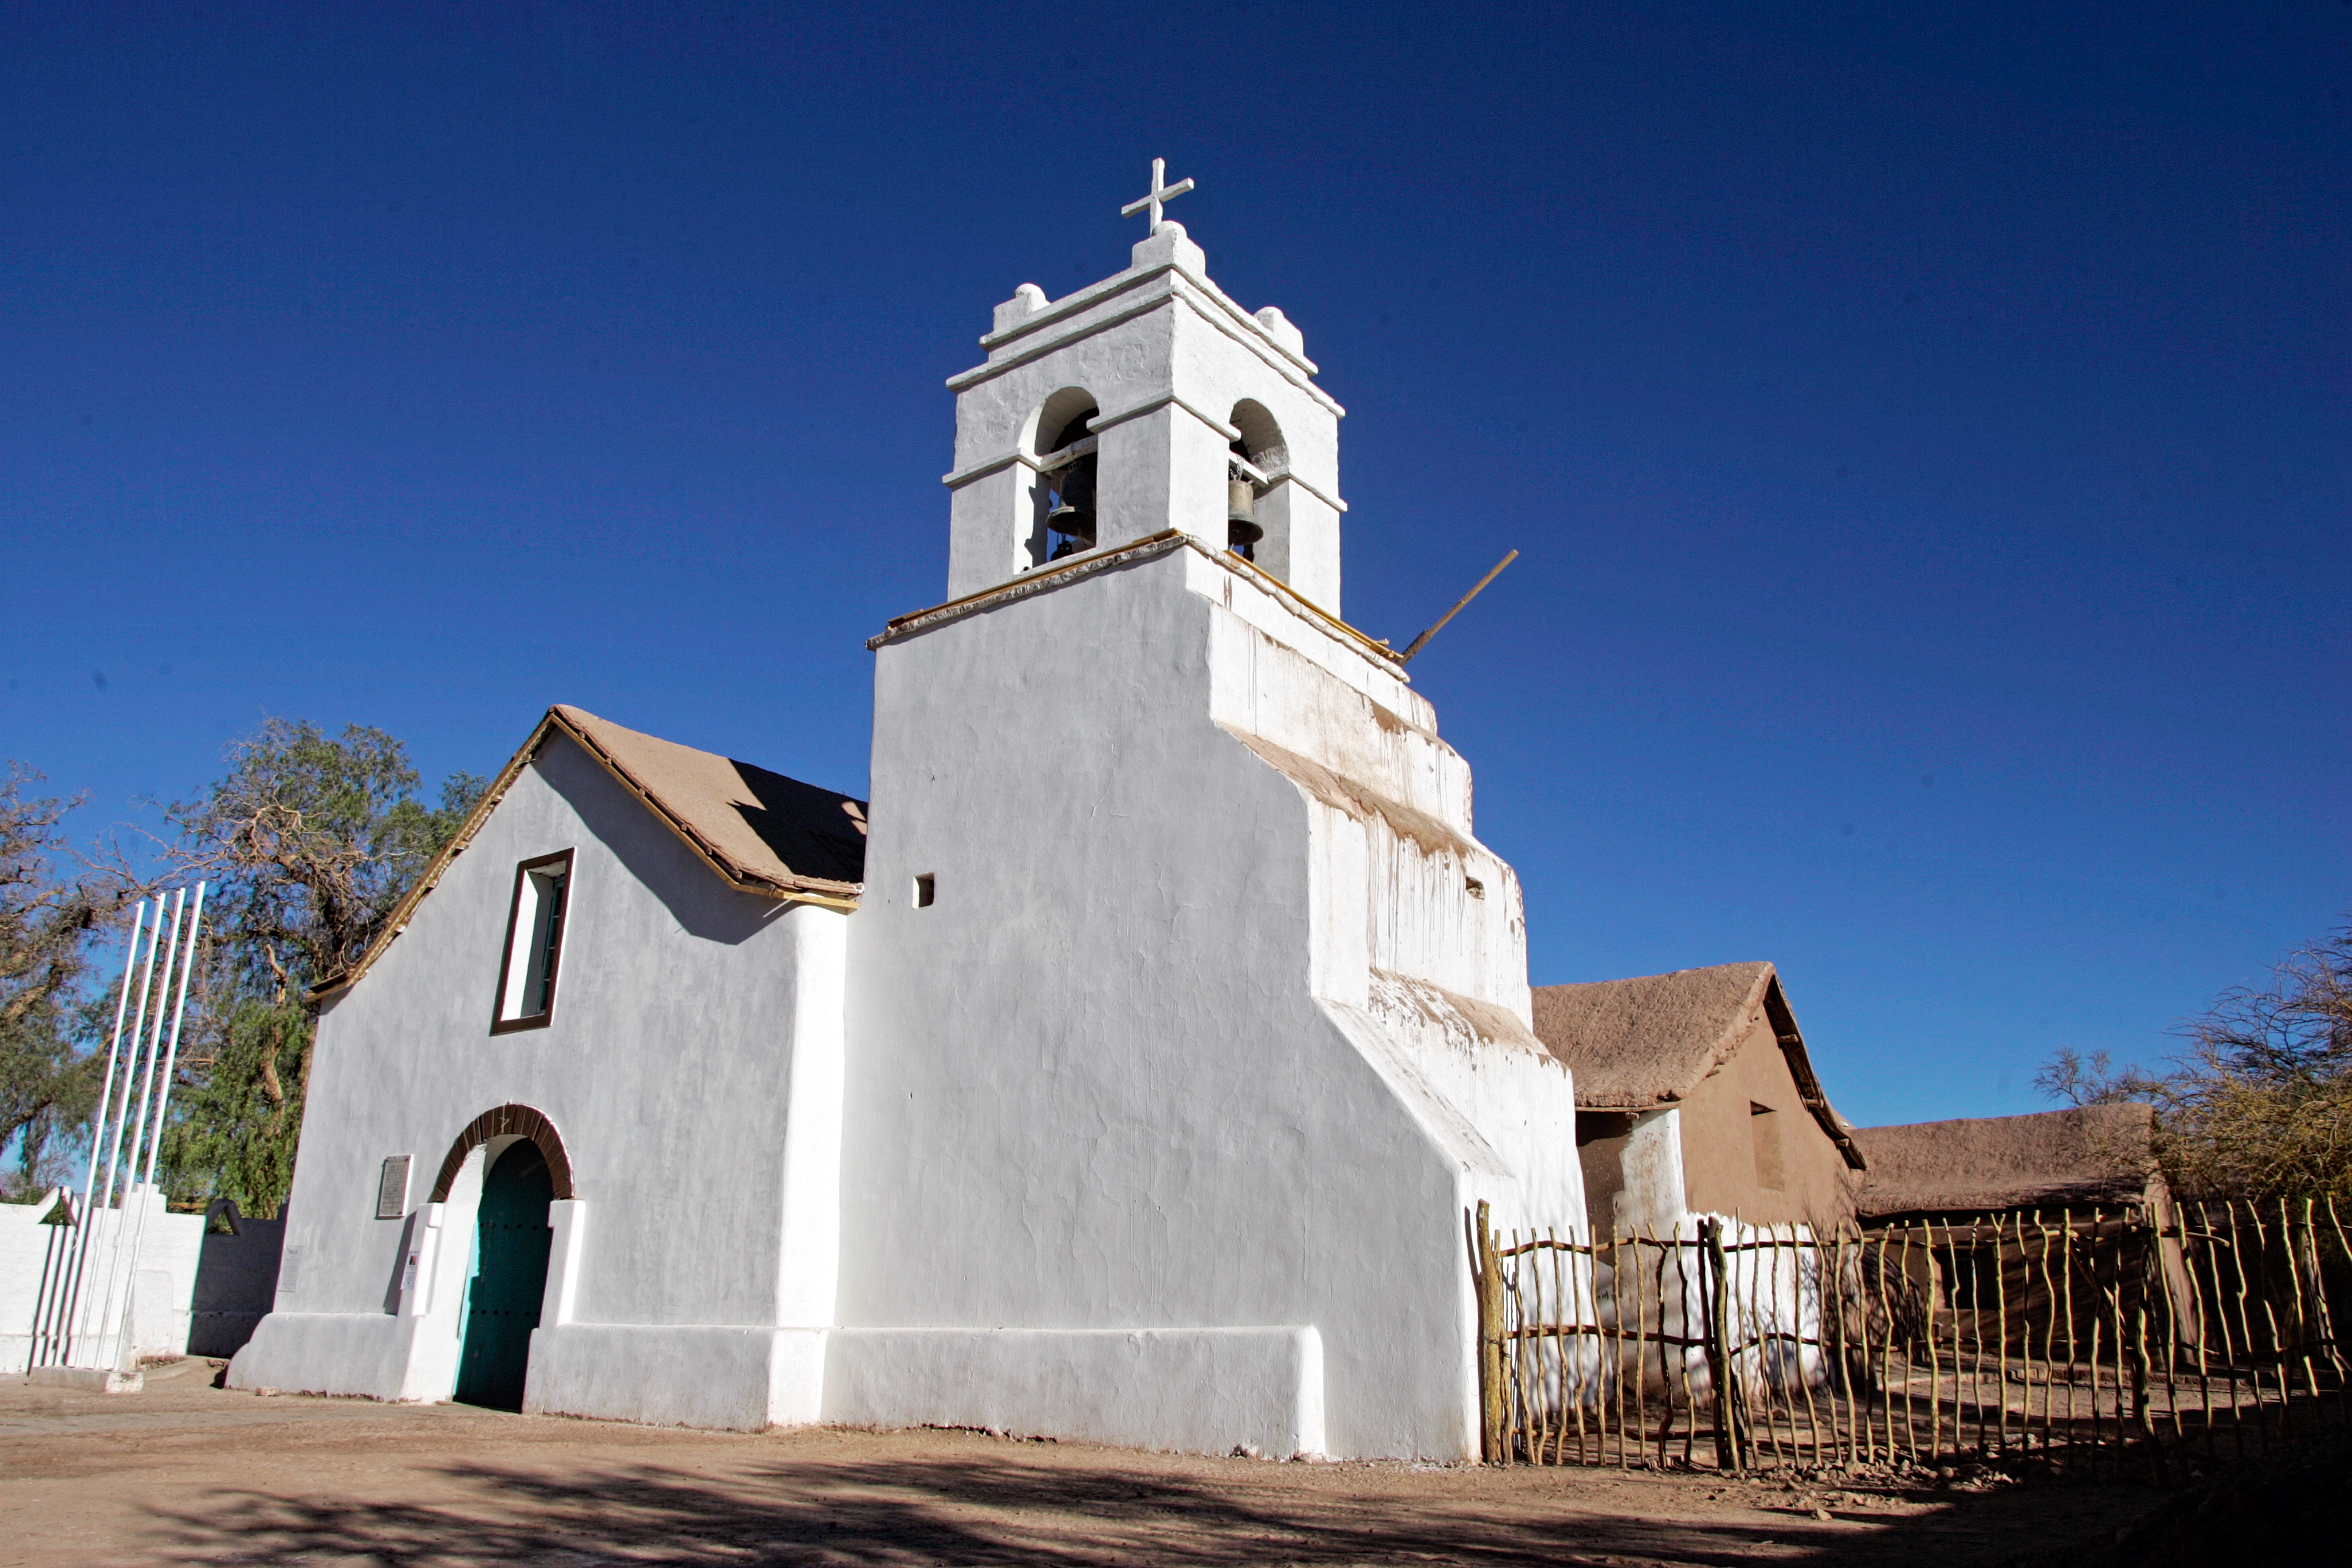

San Pedro de Atacama church

This is the closest church to ALMA and was built in 1745.

Credit: AUI/NRAO, Carlos Padilla